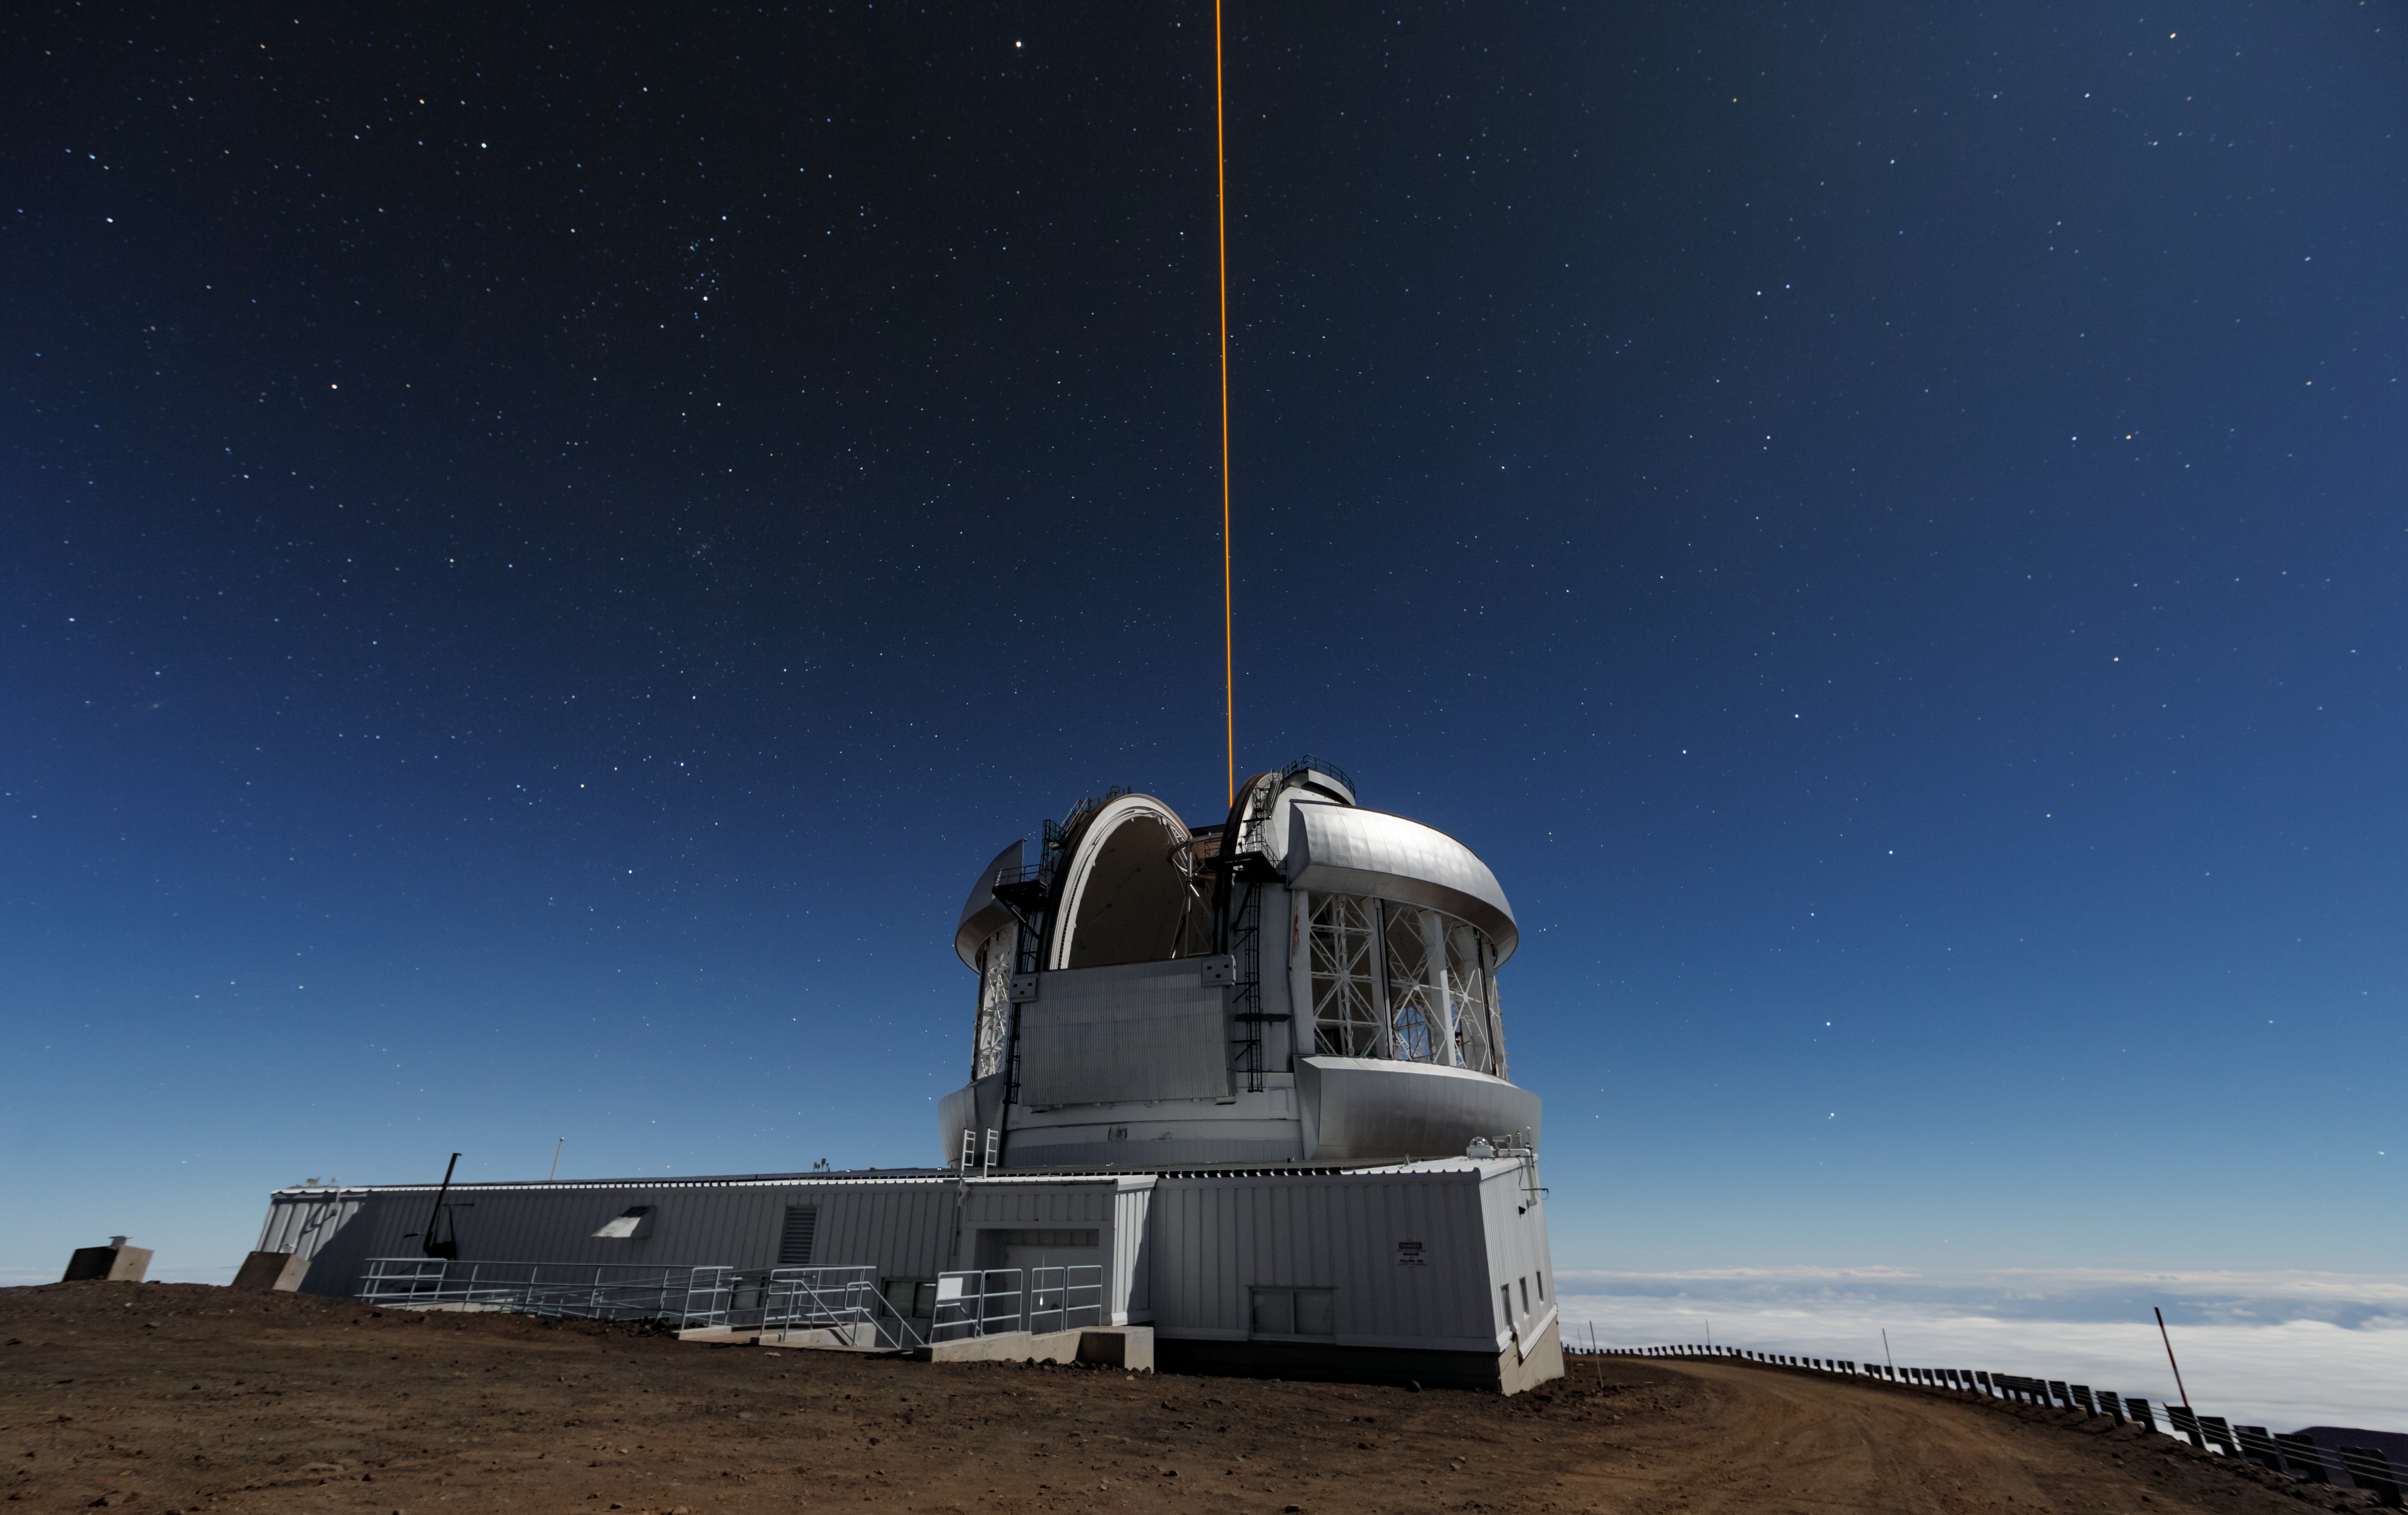

Gemini North

Gemini North, photographed during the Messengers’ planetarium show filming.

Credit: International Gemini Observatory/NOIRLab/NSF/AURA/J. Pollard